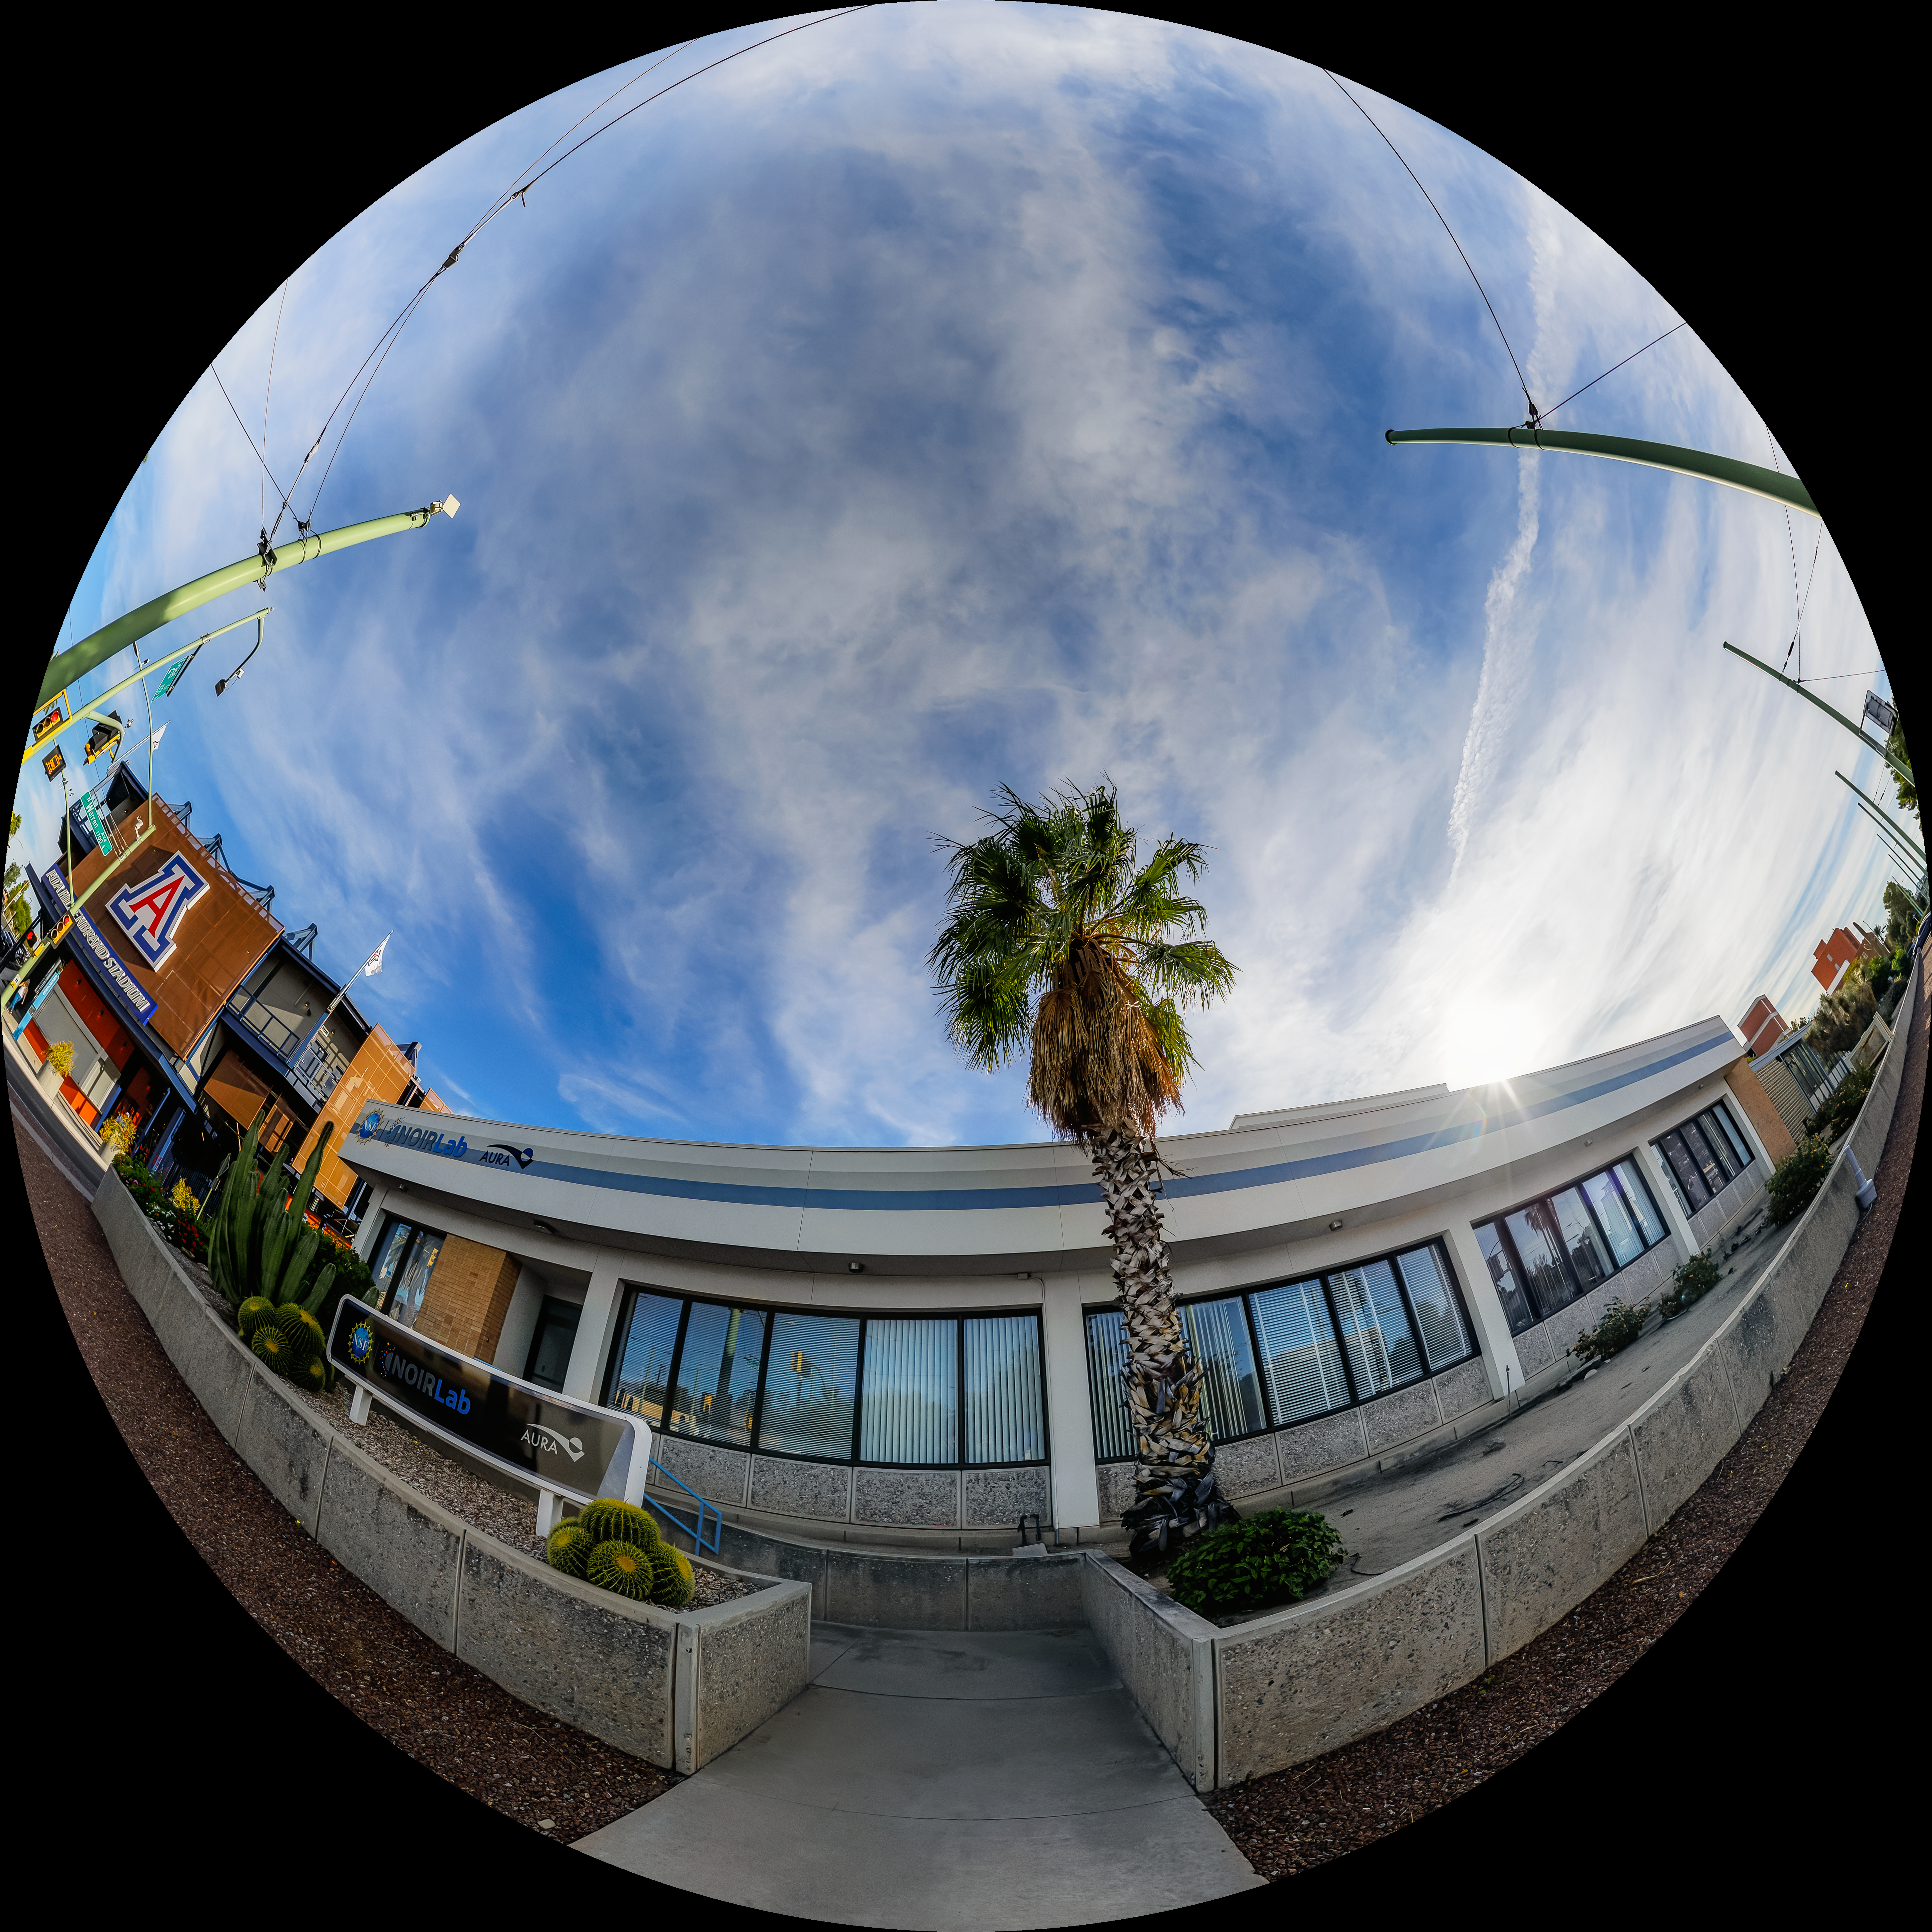

NOIRLab HQ West Entrance Fulldome

A fulldome view outside the NOIRLab Headquarters west entrance in Tucson, Arizona.

A 360 panorama version of this image can be viewed here.

Credit: NOIRLab/NSF/AURA/P. Horálek